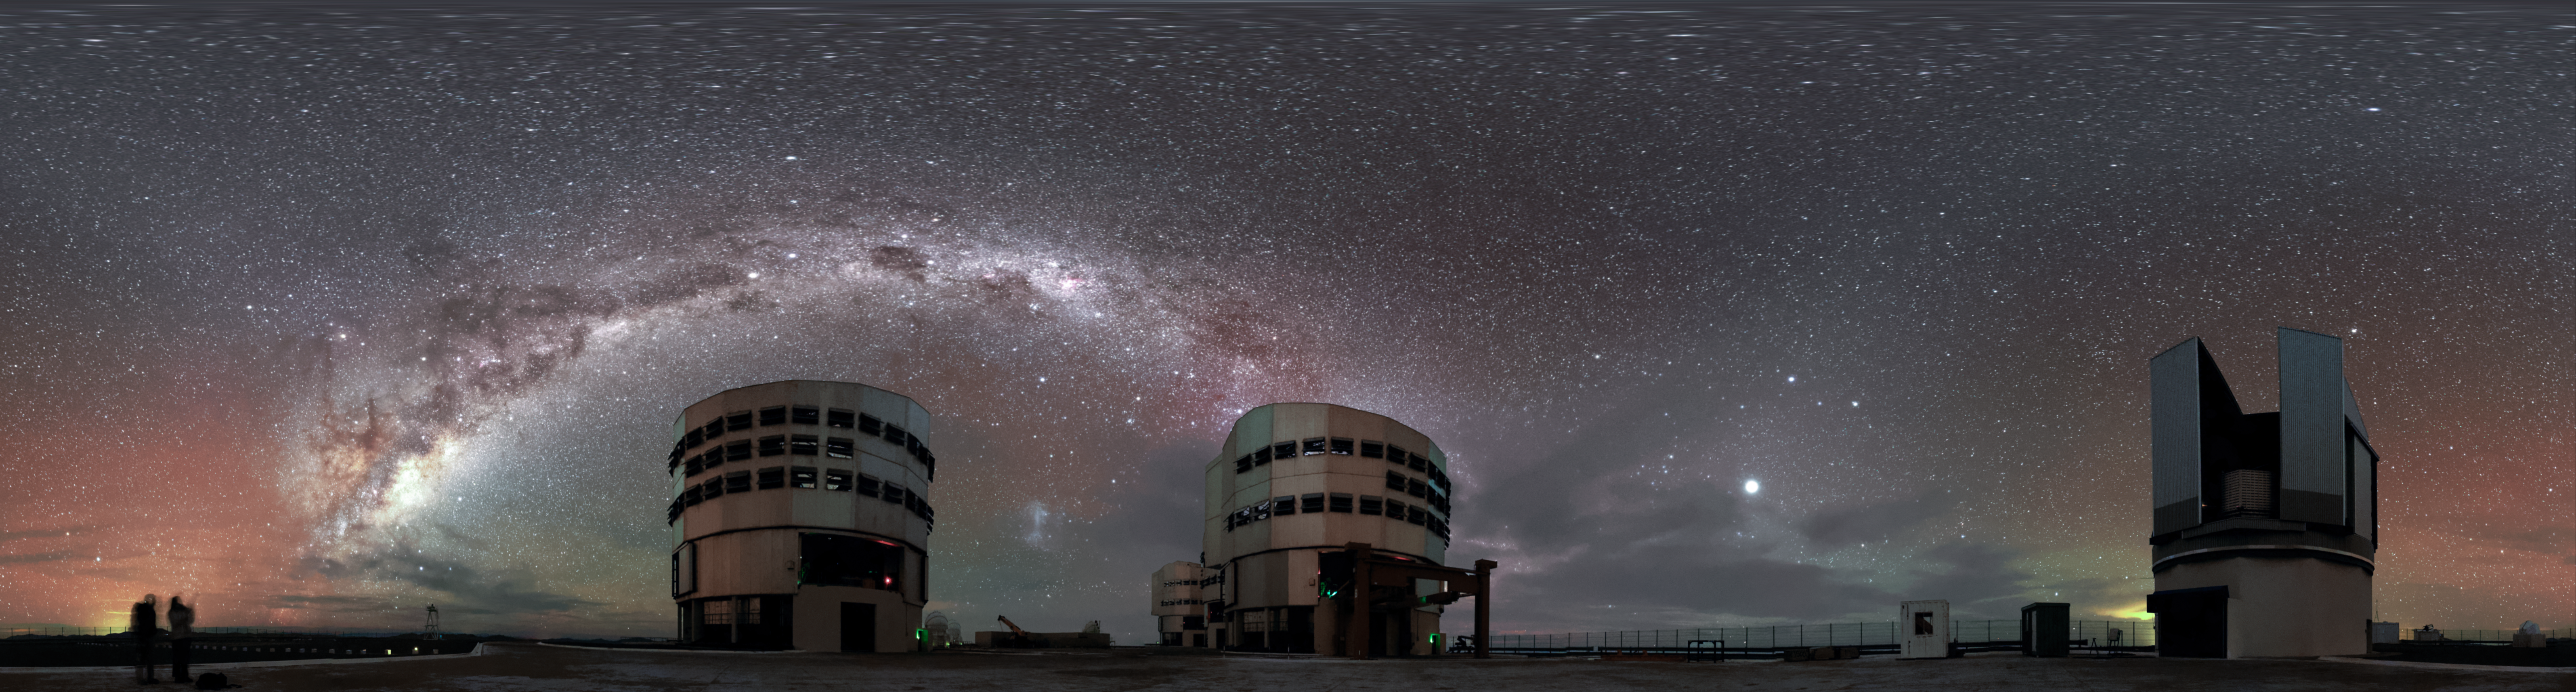

Lined up

The plane of the Milky Way — rippled with dust, gas and stars — elegantly stretches above the four Unit Telescopes of the Very Large Telescope (VLT), three lined up behind one another in the centre. The VLT Survey Telescope is also visible on the right in this unusual equirectangular panoramic perspective from ESO's Paranal Observatory in northern Chile.

The red and green radiance scattering the sky is a luminescence known as airglow.

Credit: Jean-Marc Lecleire/PNA/ESO